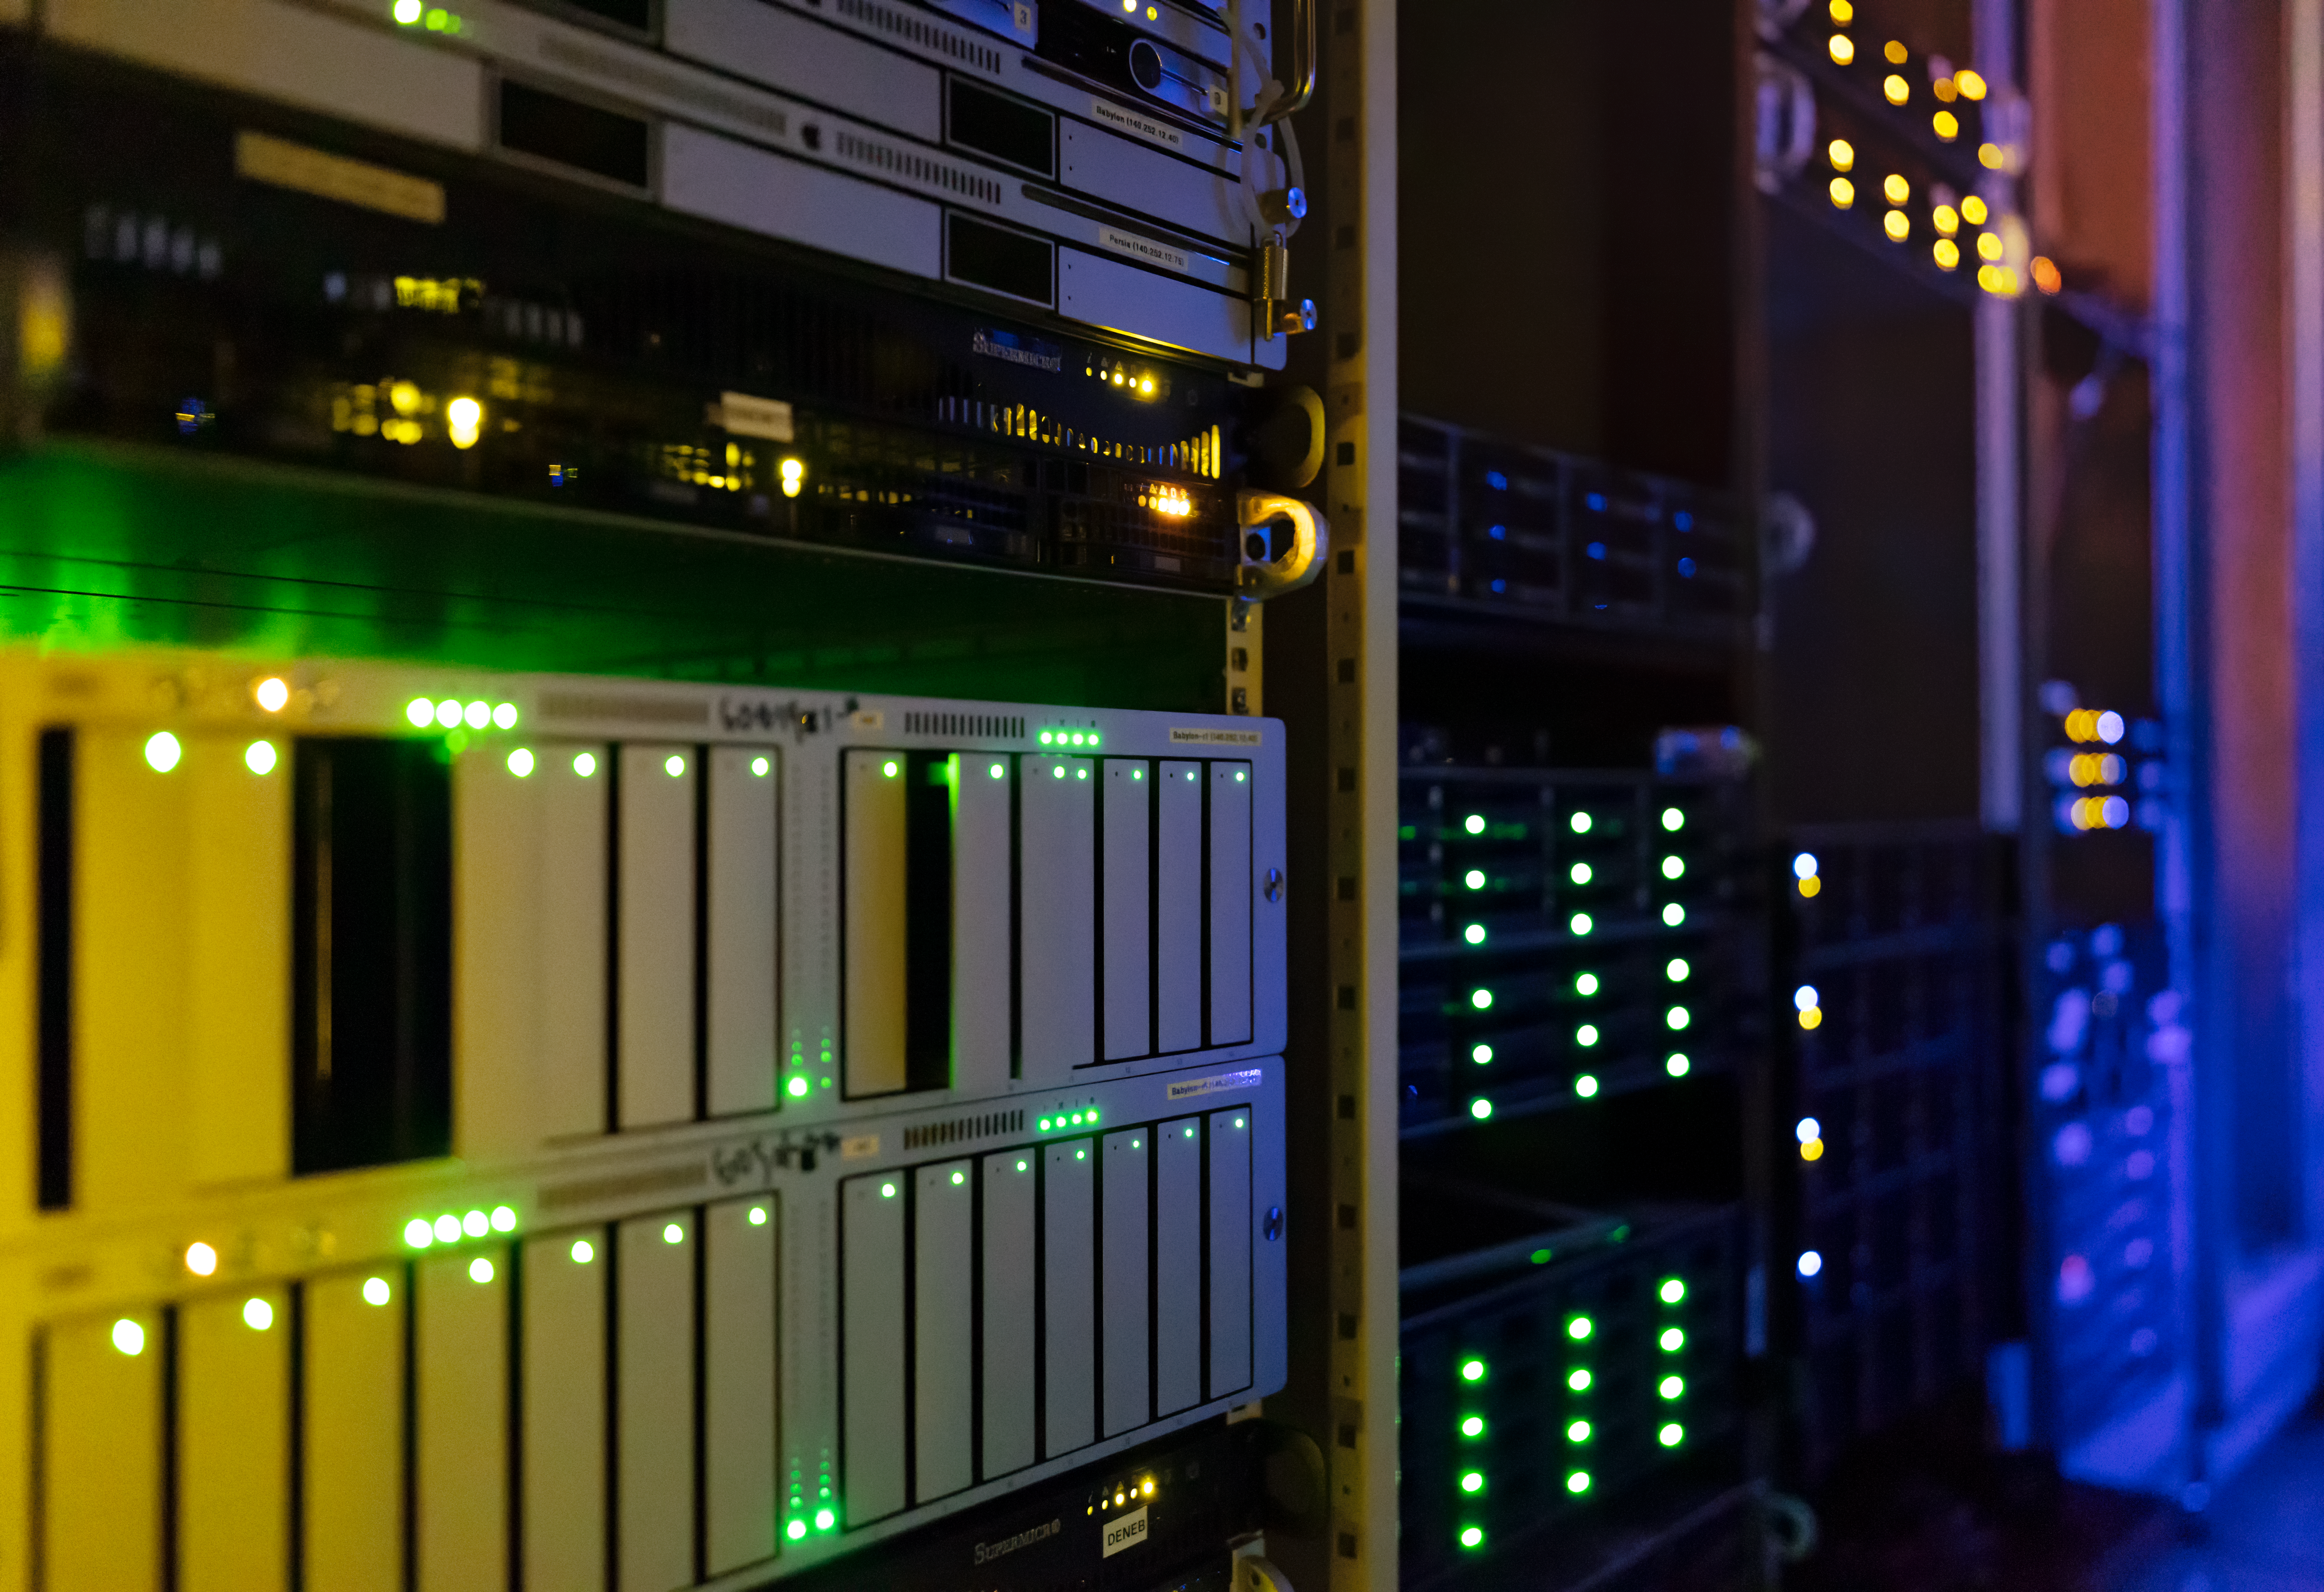

NOIRLab Headquarters Computer Room

NOIRLab Headquarters Computer Room.

Credit: NOIRLab/NSF/AURA/T. Slovinský